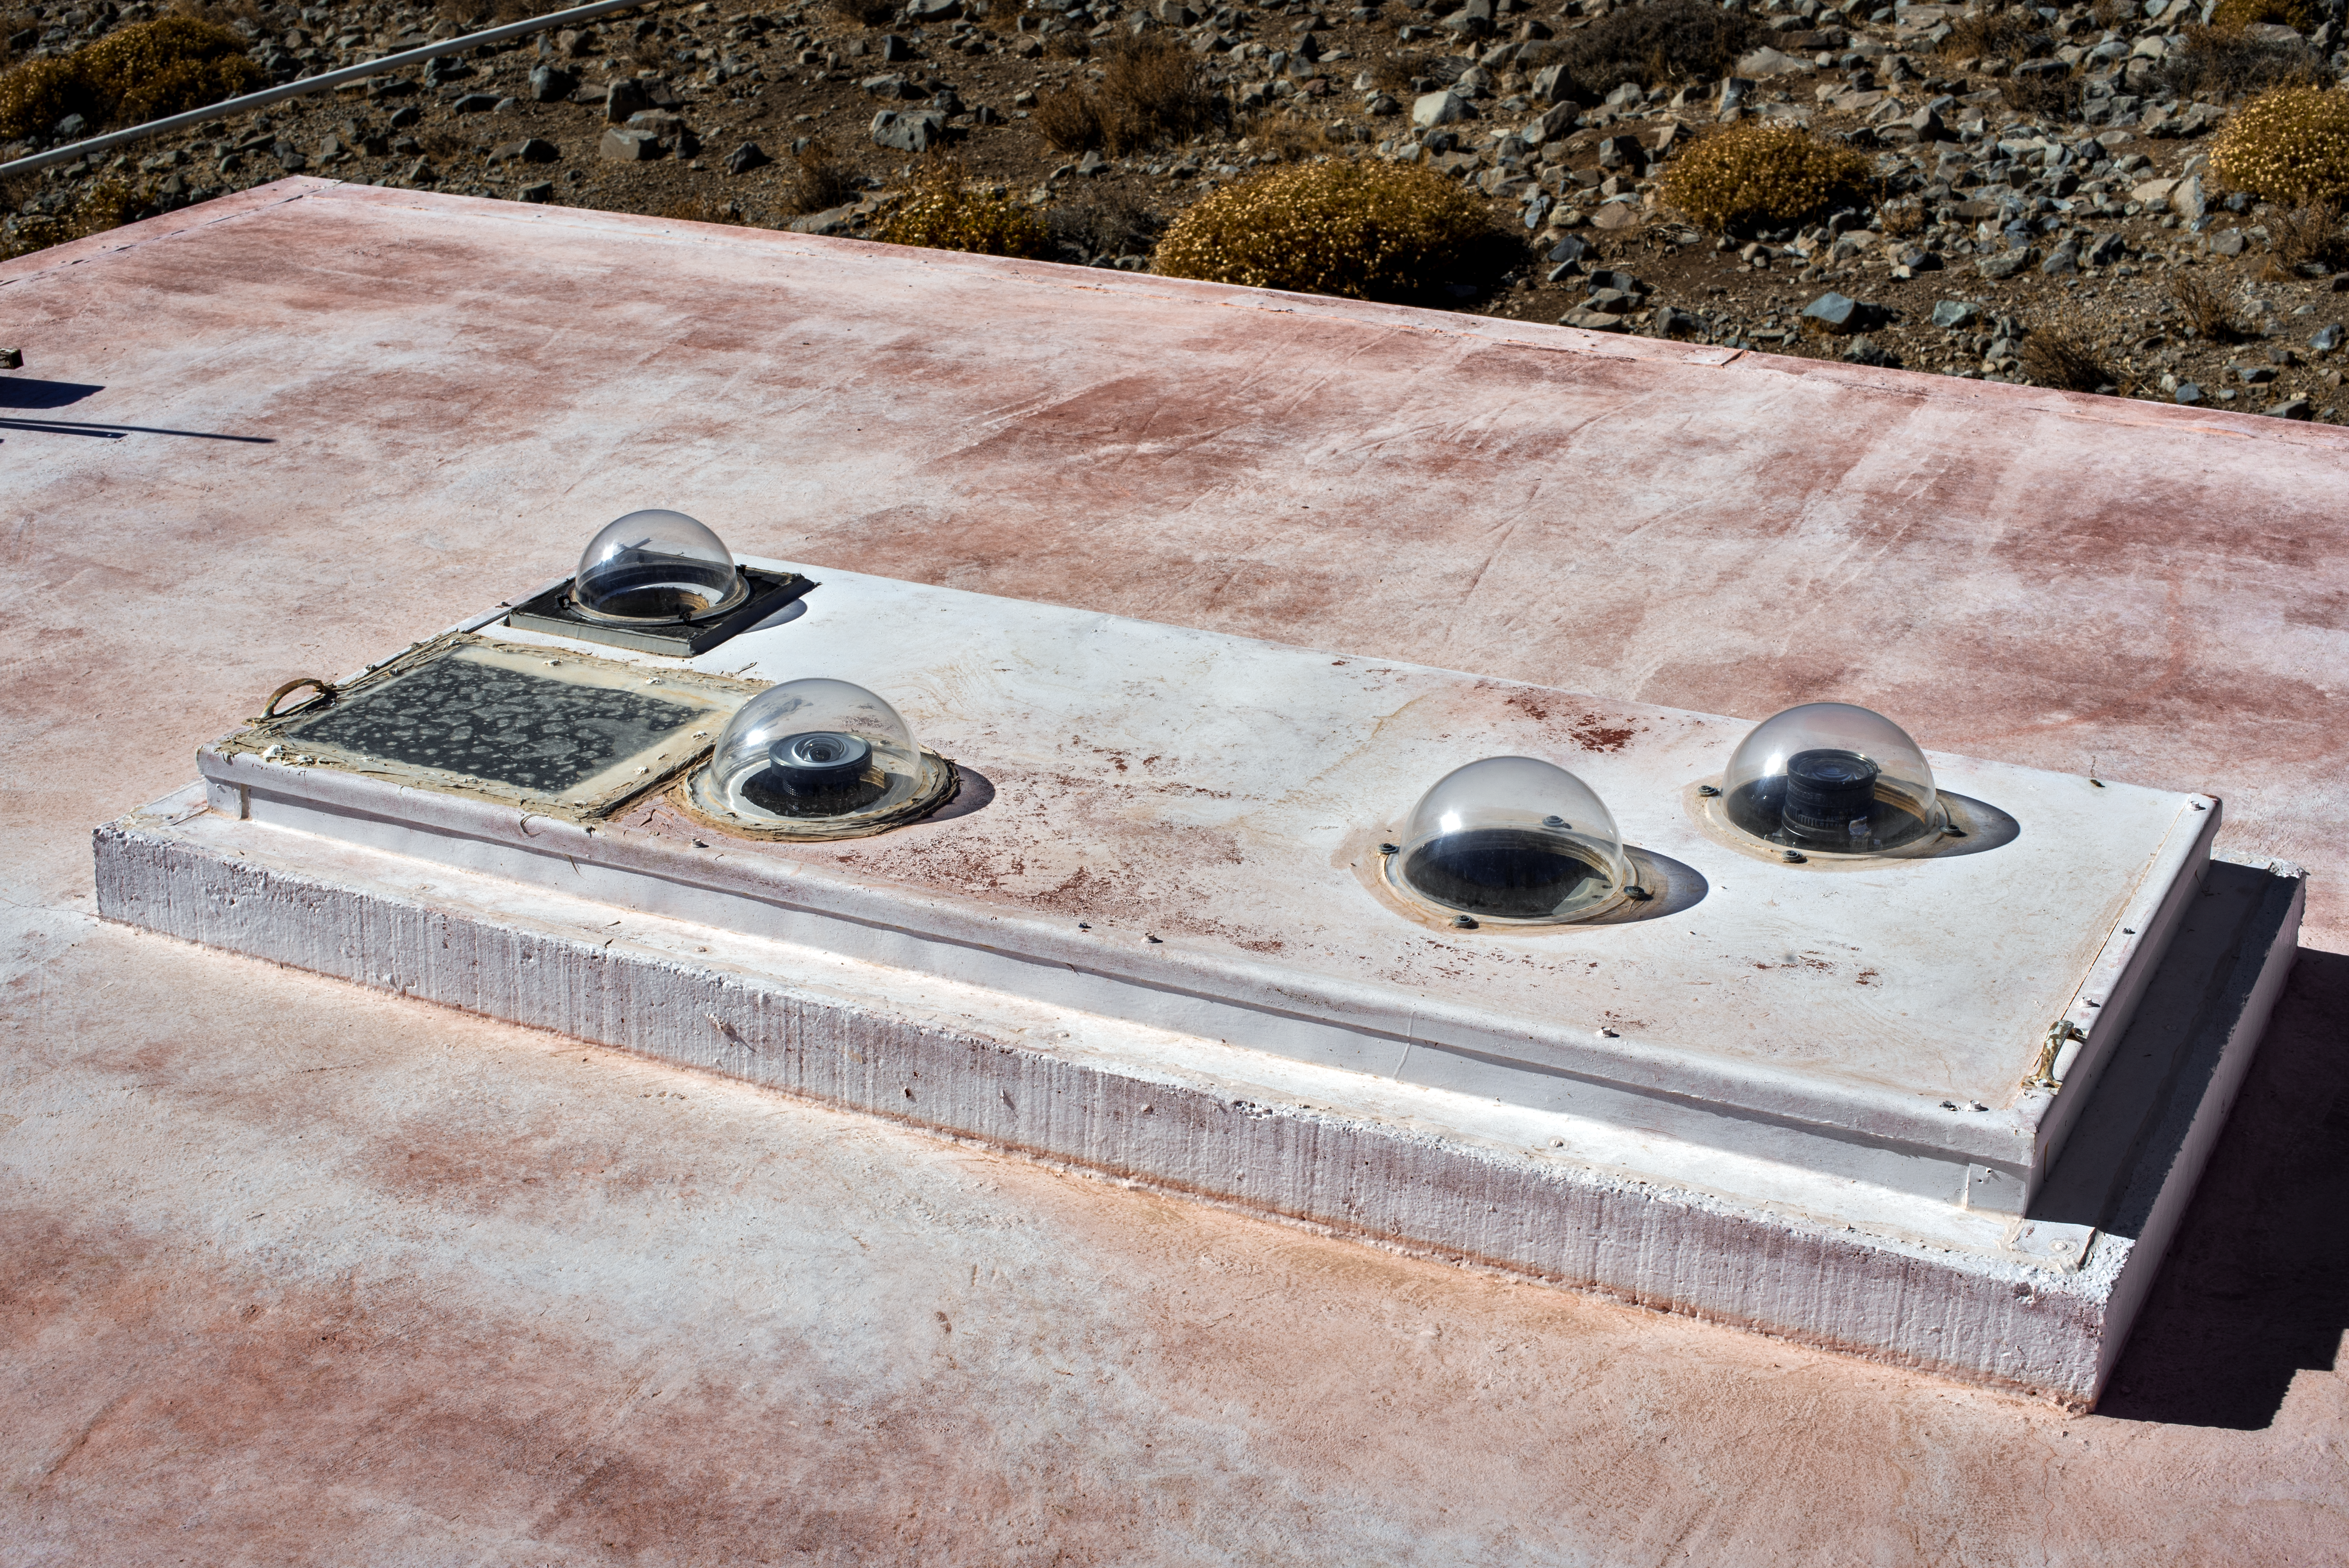

Andes Lidar Observatory

Andes Lidar Observatory.

Credit: CTIO/NOIRLab/NSF/AURA/D. Munizaga